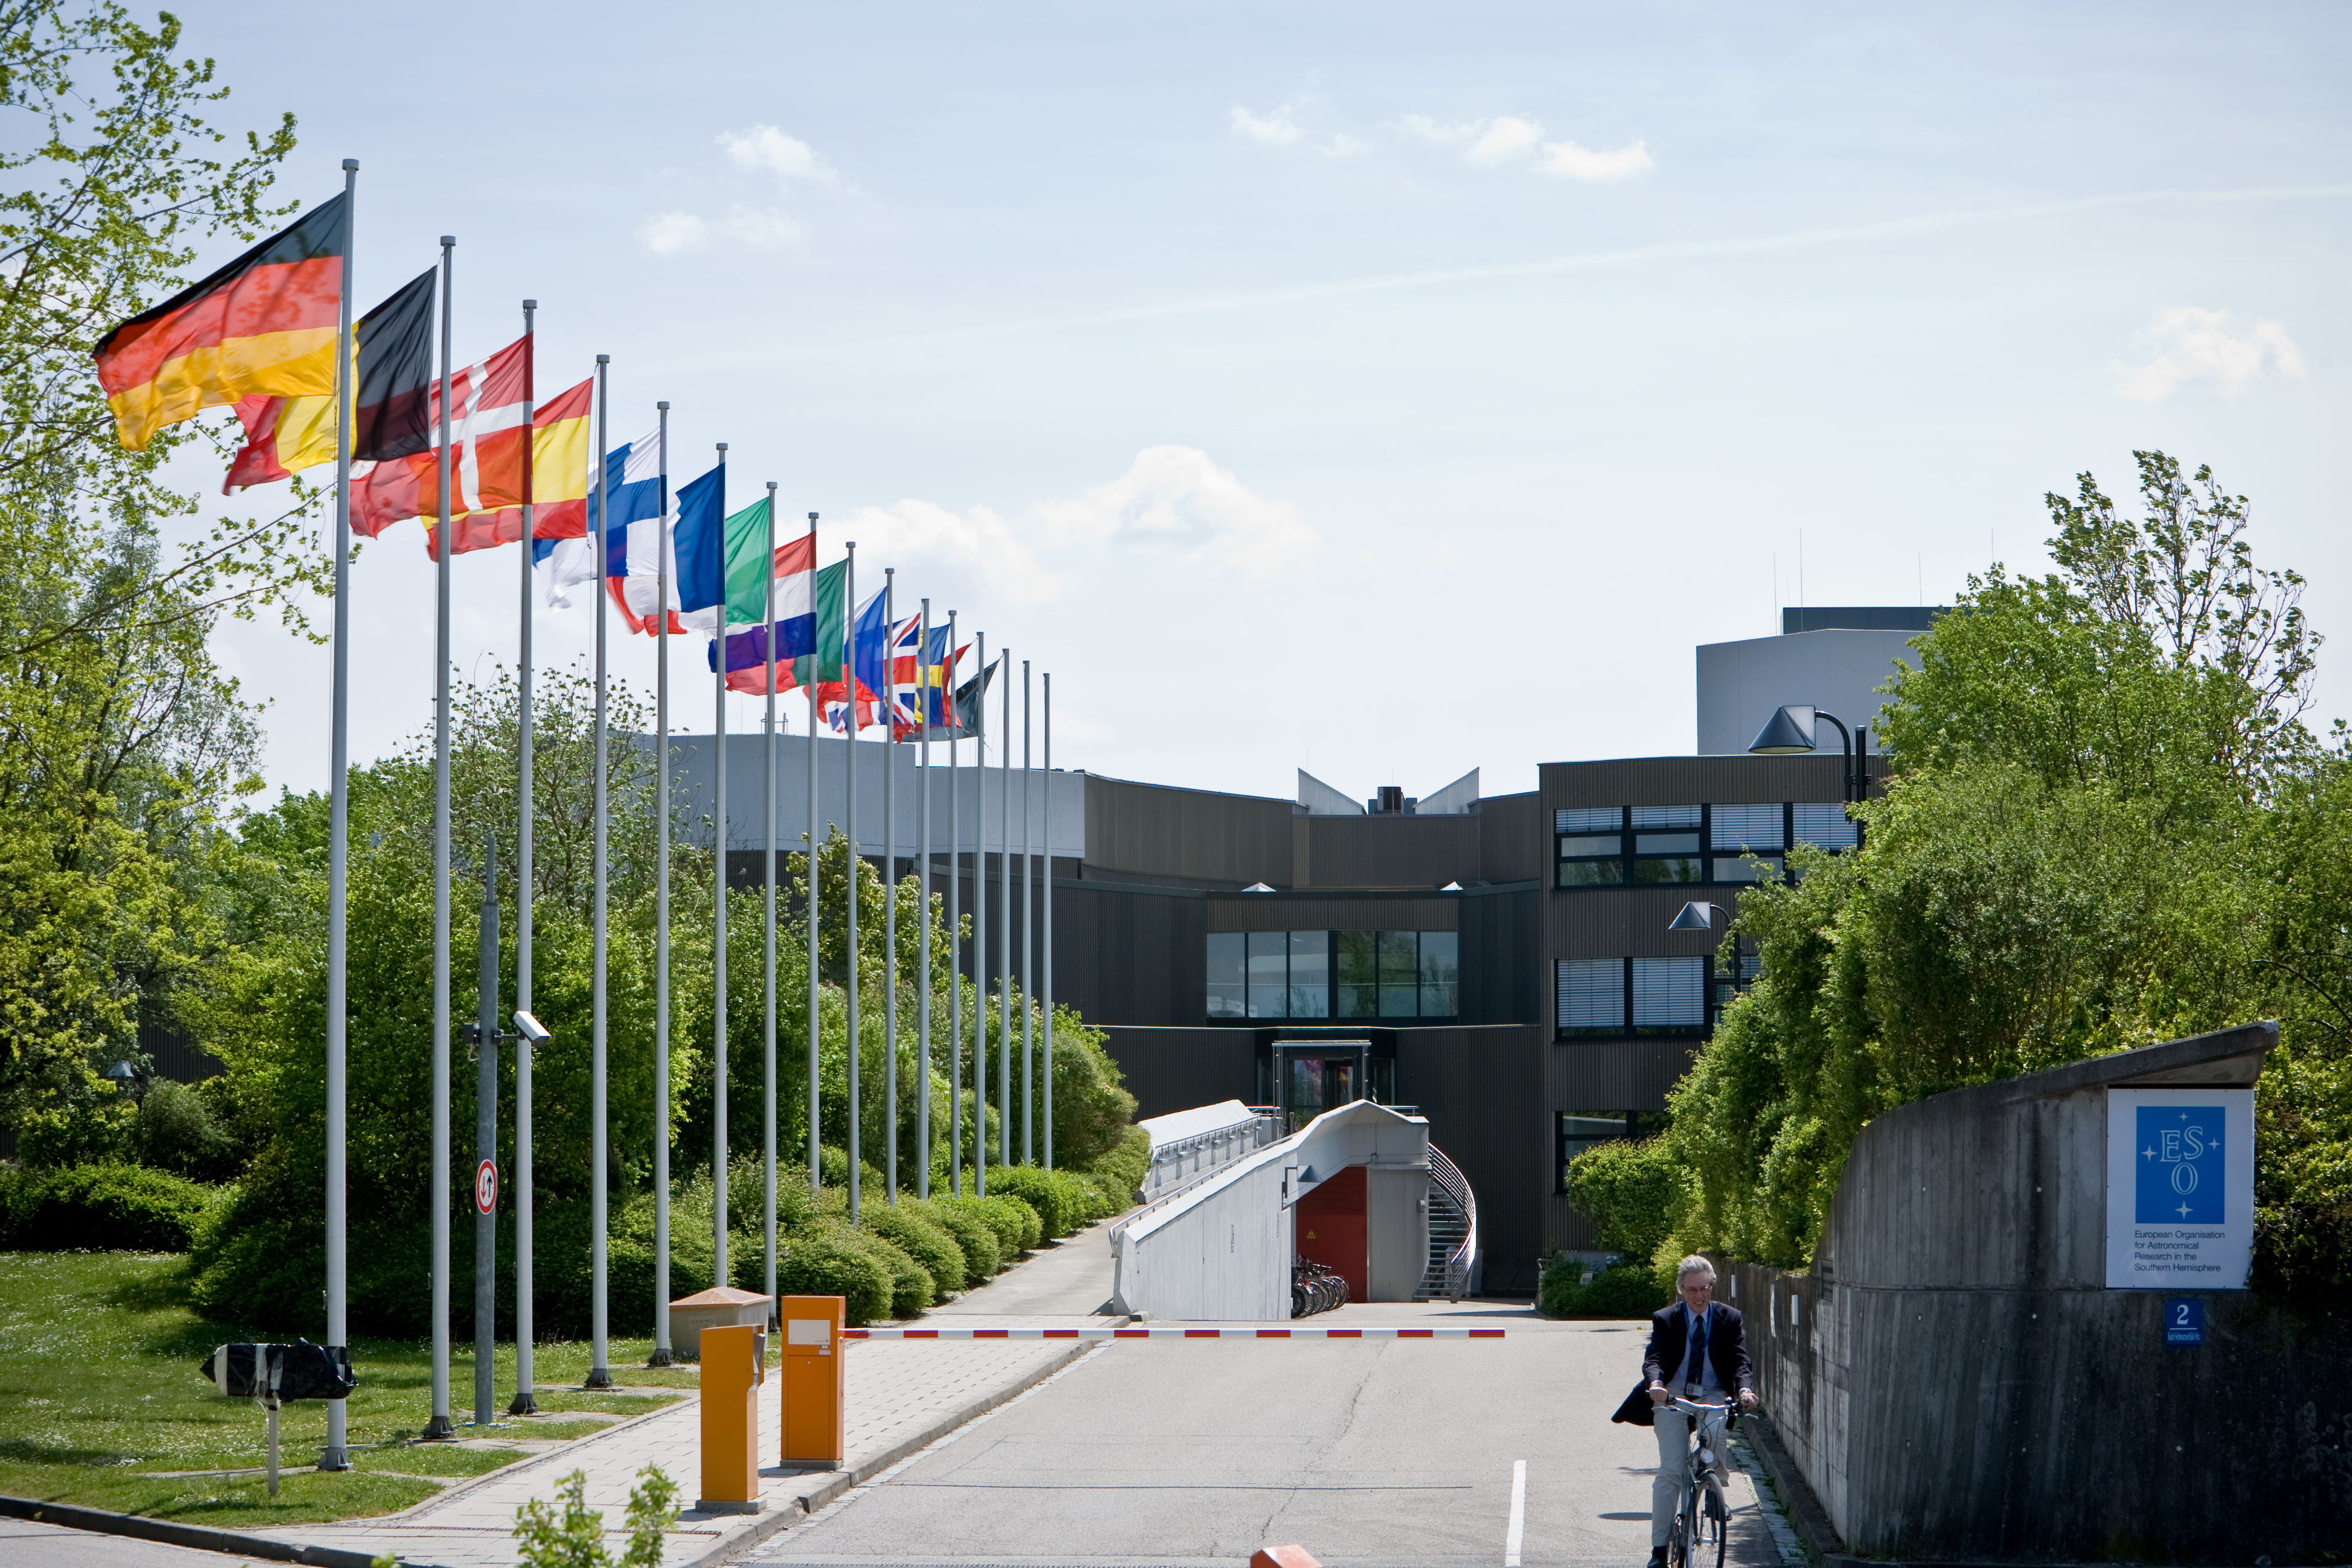

ESO Headquarters

The entrance to the ESO Headquarters in Garching in 2007.

Credit: ESO